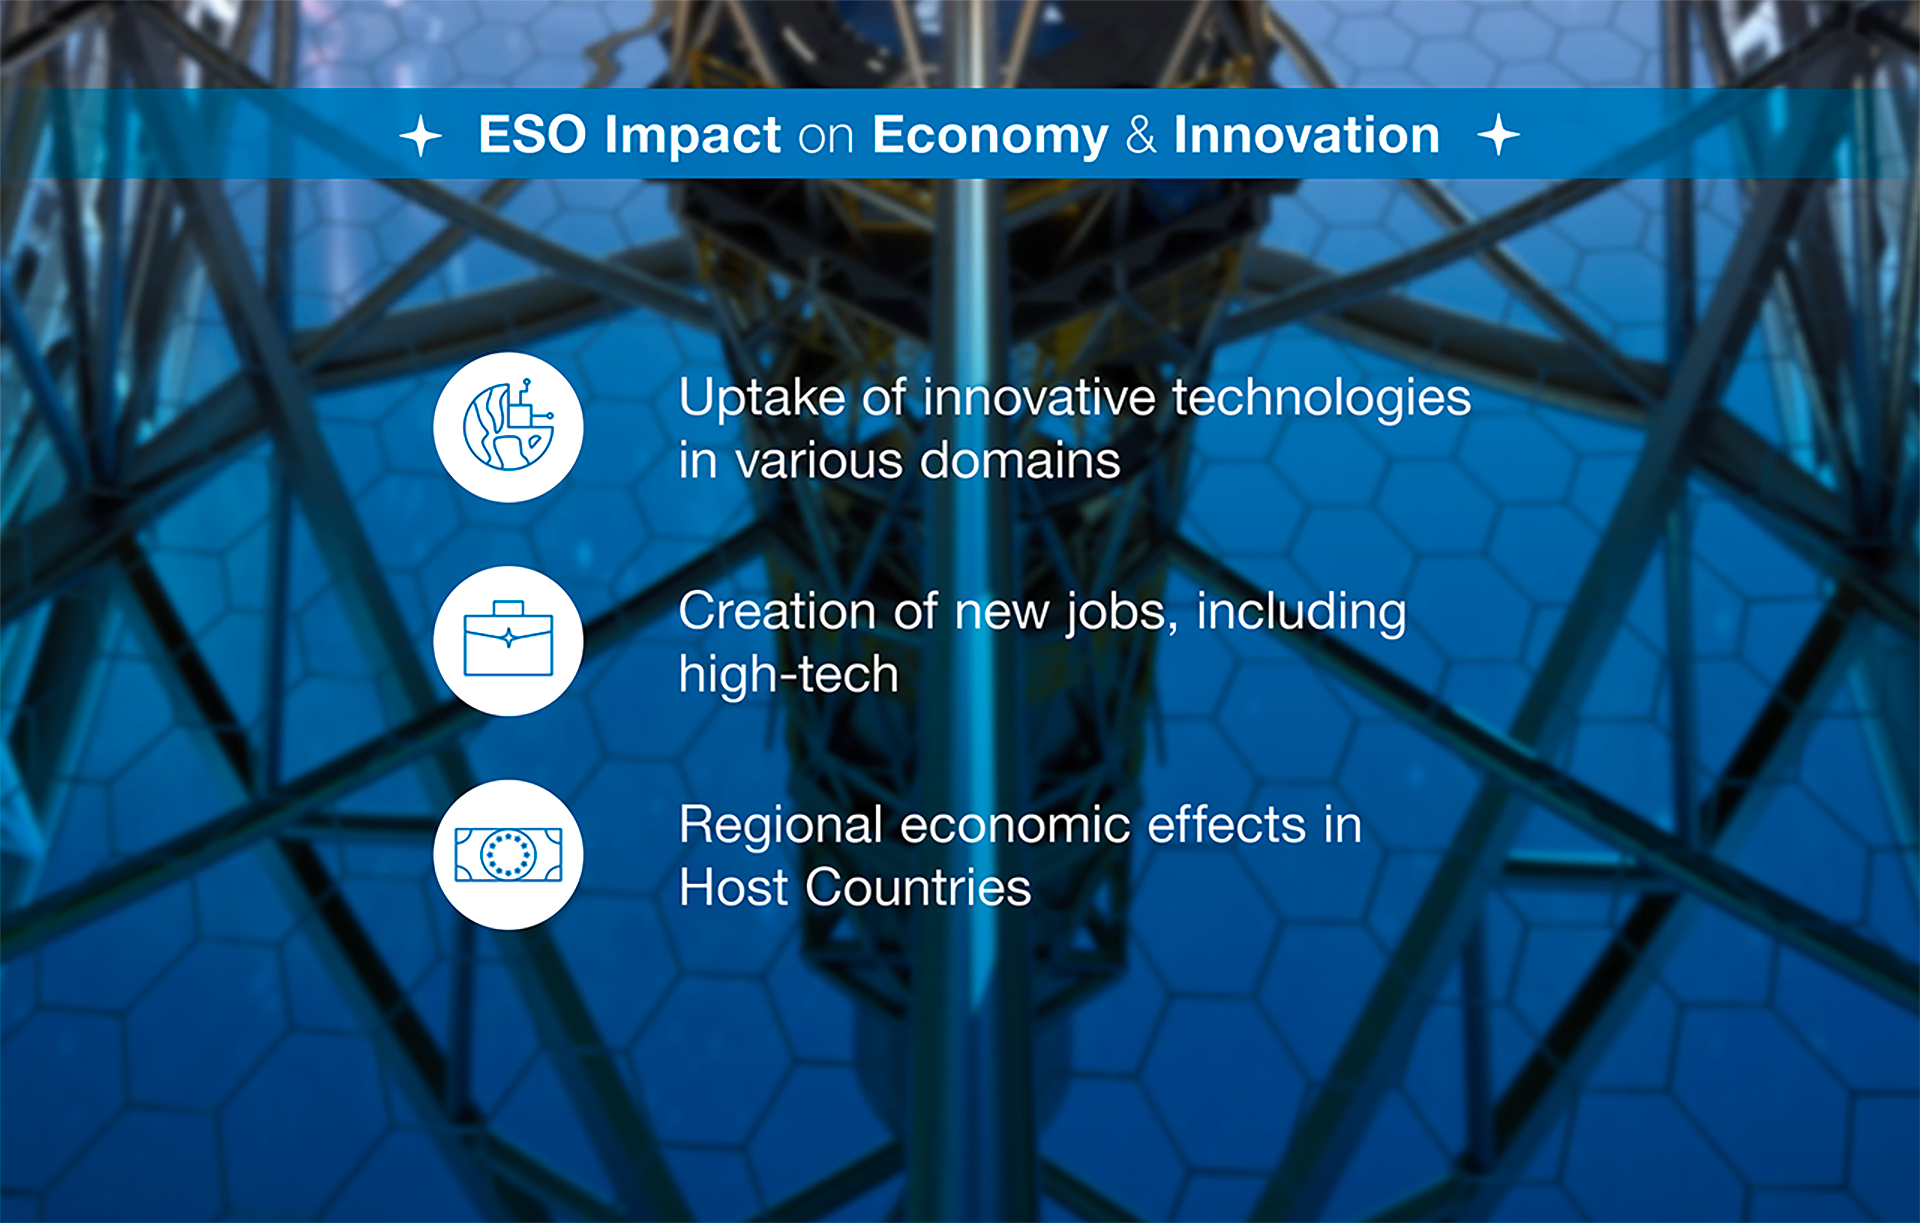

How ESO benefits its Member States - 6

This graph is related to the publication ESO’s Benefits to Society.

Credit: ESO